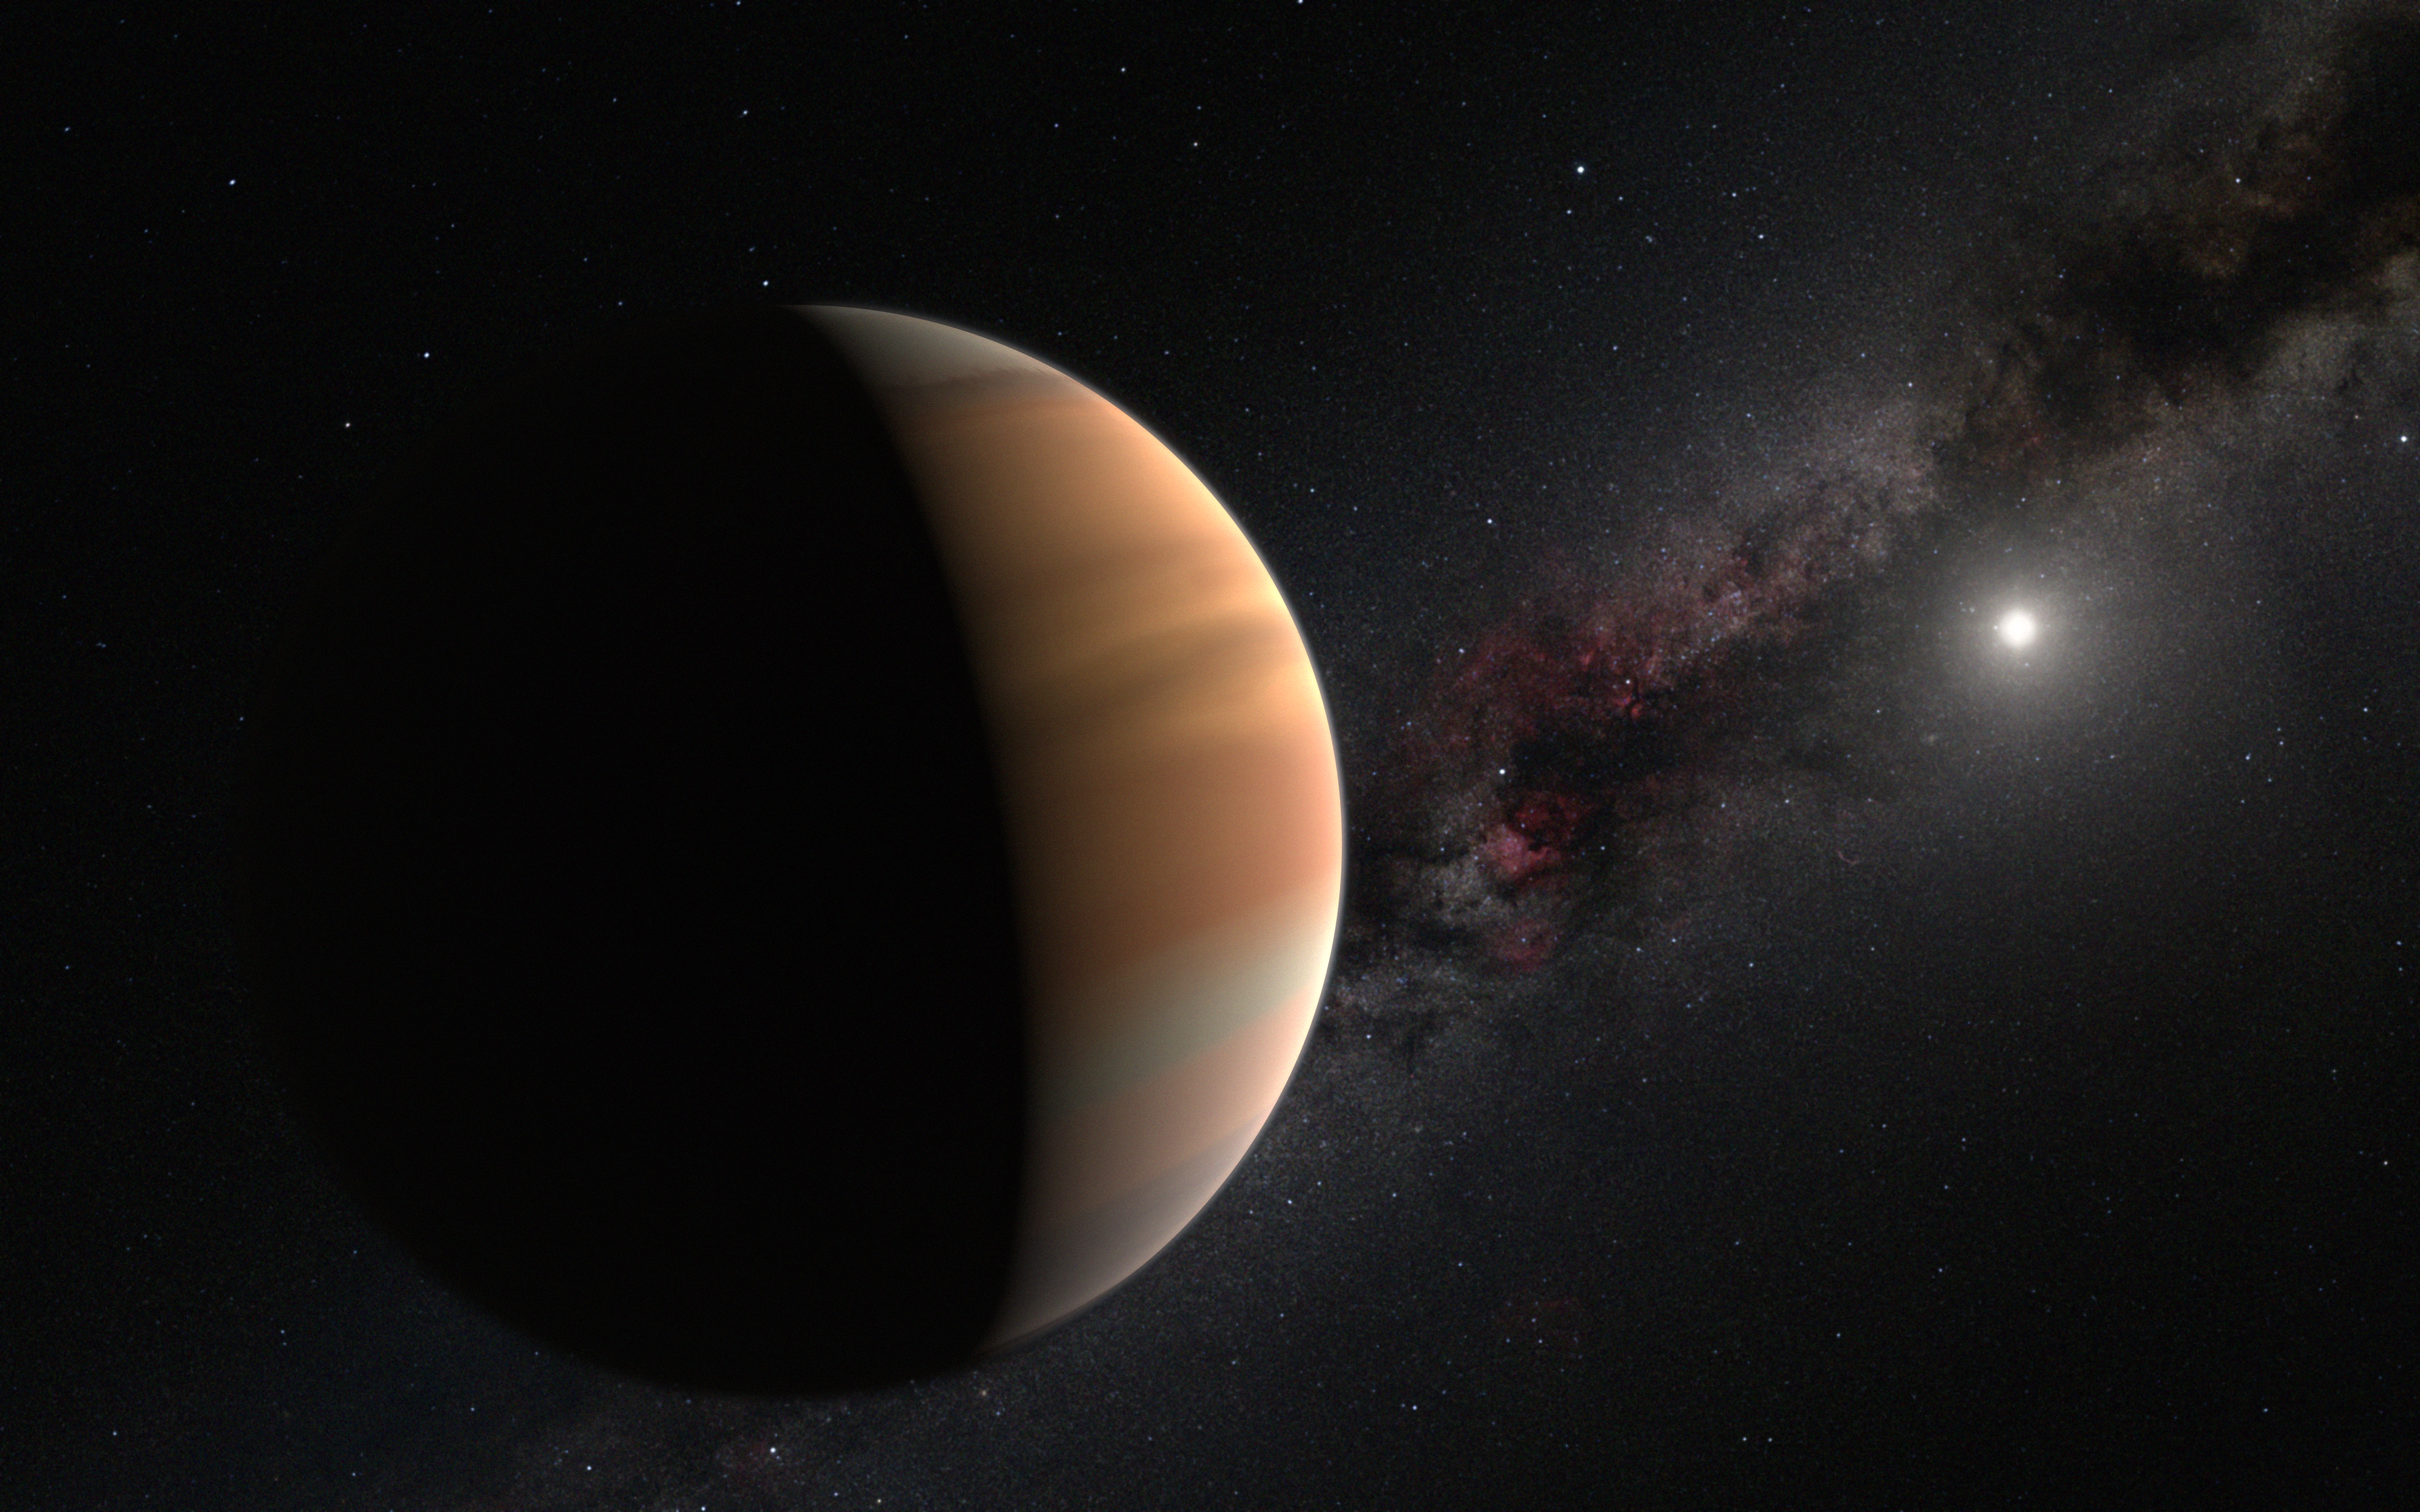

Artist’s impression of an exoplanet

This artist’s view shows an extrasolar planet orbiting a star (the white spot in the right).

Credit: IAU/M. Kornmesser/N. Risinger (skysurvey.org)